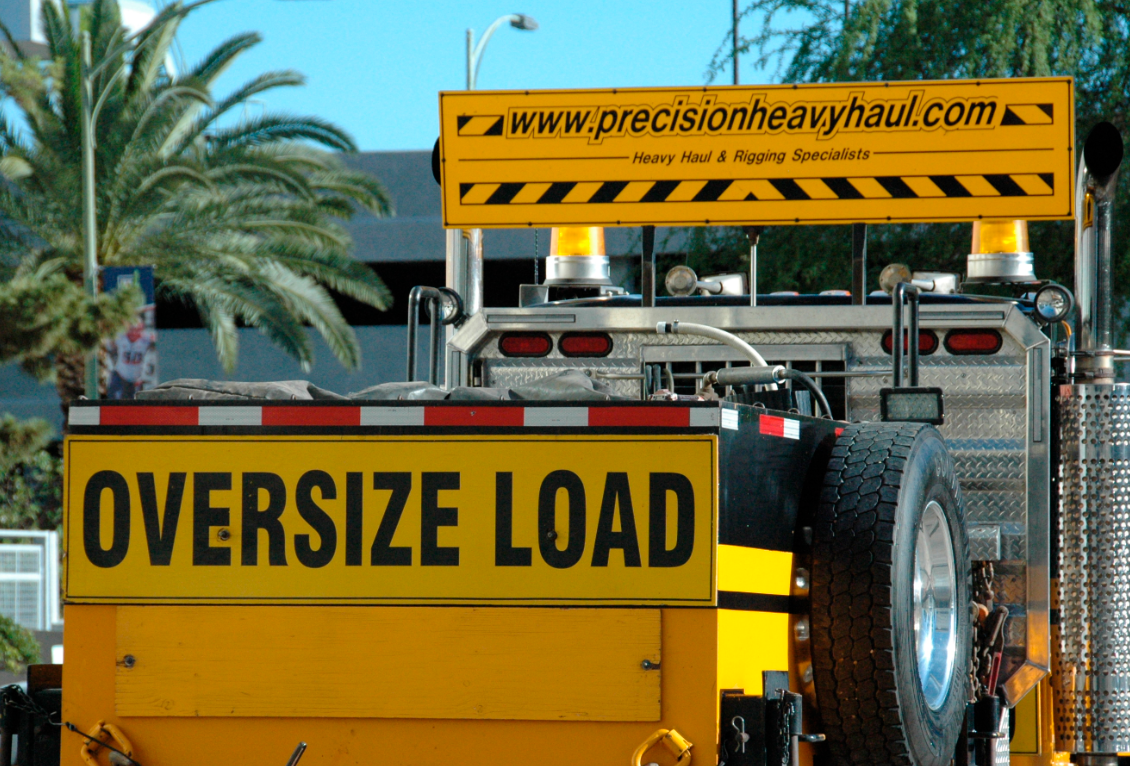

Primary/Tertiary Mirror (M1M3) moved from Mirror Lab to Storage

On May 19, 2015, the completed LSST Primary/Tertiary Mirror (M1M3) was safely moved from the UA’s Richard F. Caris Mirror Lab (formerly SOML) to long-term secure storage at Tucson International Airport. Contractor Precision Heavy Haul executed the eight-mile, three-hour move under the supervision of LSST technical and safety personnel. The mirror move is the culmination of years of hard work and dedication from the LSST technical team, the mirror lab, and generous support from the LSST Corporation and private donors.

Credit: Rubin Observatory/NSF/AURA